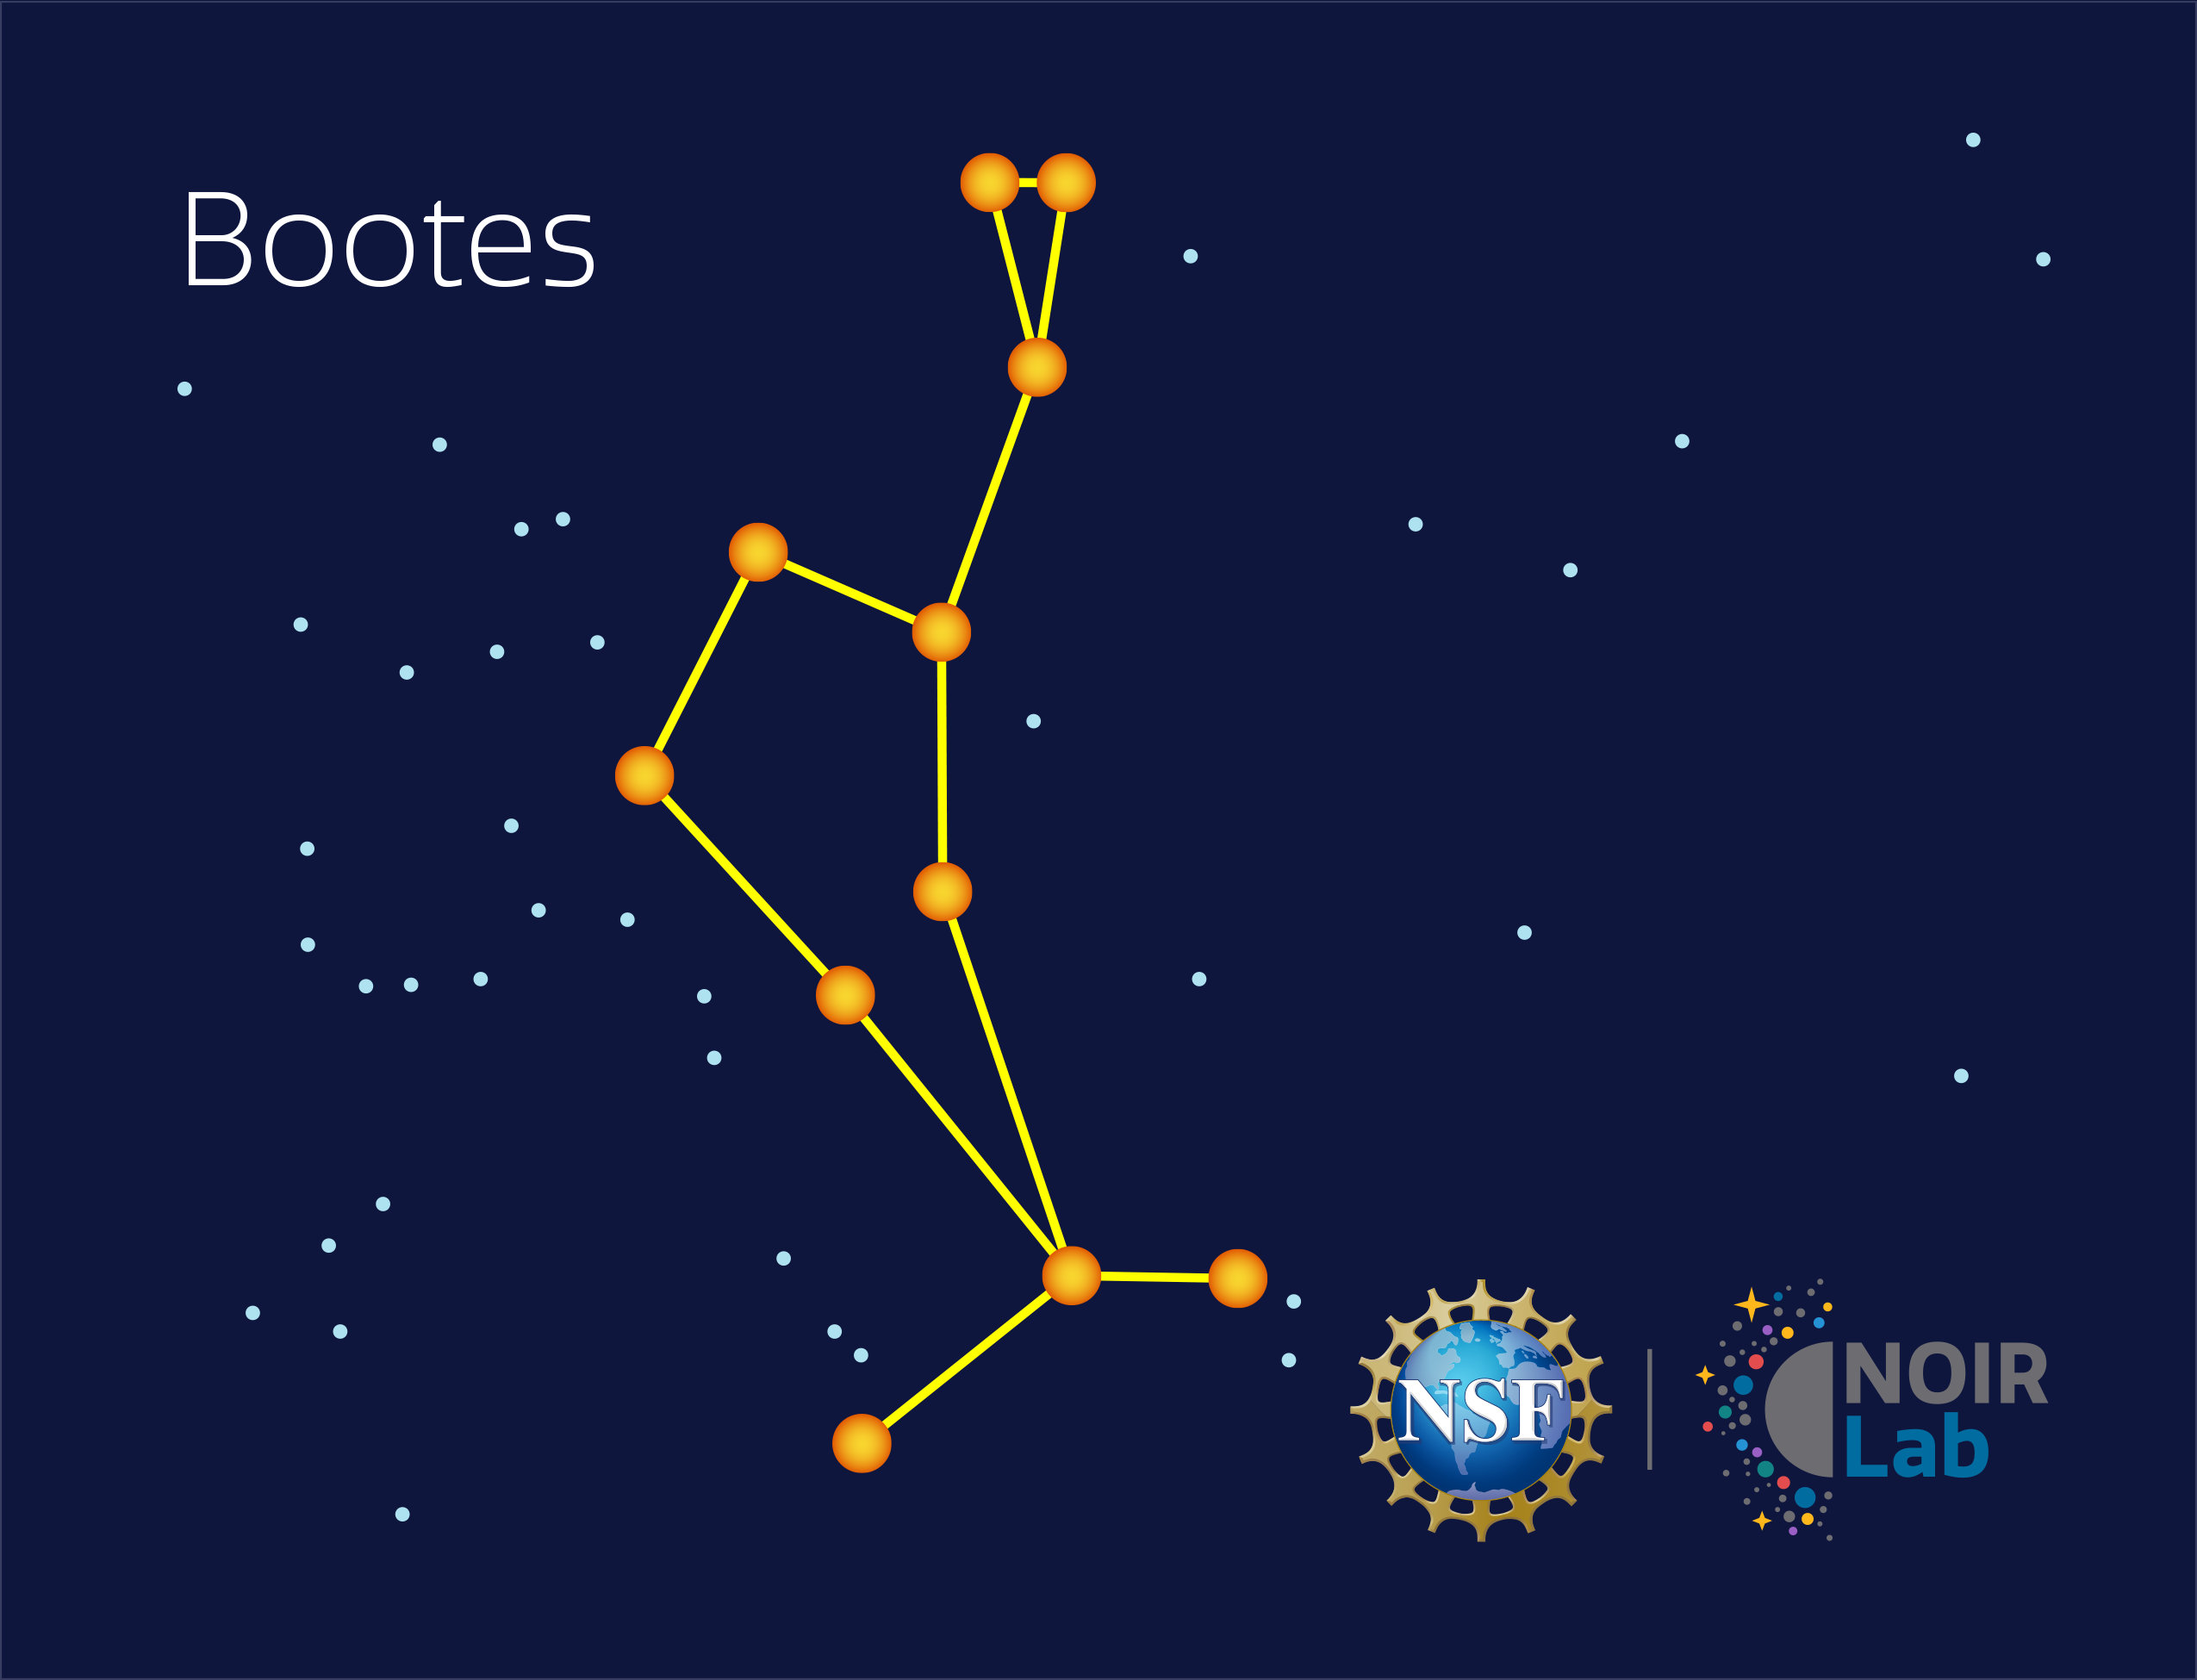

Boötes

Credit: NOIRLab